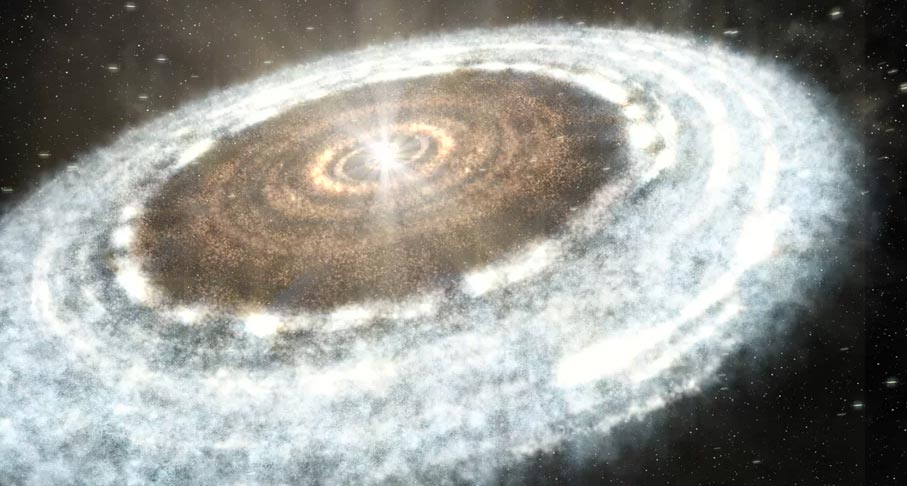

Animation of a Snowline in a Protoplanetary Disk

Artist's rendition of a central snowline in a protoplanetary disk. Find out more here: https://public.nrao.edu/explore/milky-way-explorer/.

Credit: Alexandra Angelich (NRAO/AUI/NSF). Music: Mark Mercury.